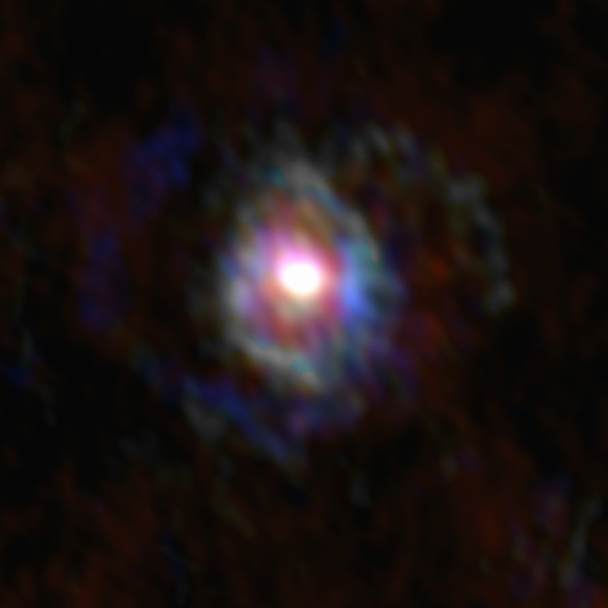

Stellar Winds- U Del D=279 au

Astronomers used the Atacama Large Millimeter/submillimeter Array (ALMA) to observe a set of stellar winds around aging stars and present an explanation for the mesmerizing shapes of planetary nebulae. Contrary to common consensus, the team found that stellar winds are not spherical but have a form similar to that of planetary nebulae. The team concludes that interaction with an accompanying star or exoplanet shapes both the stellar winds and planetary nebulae. The findings were published in Science.

This image gallery of stellar winds around cool ageing stars shows a variety of morphologies, including disks, cones, and spirals. The blue color represents material that is coming towards you; red is material that is moving away from you.

Credit: L. Decin, ESO/ALMA